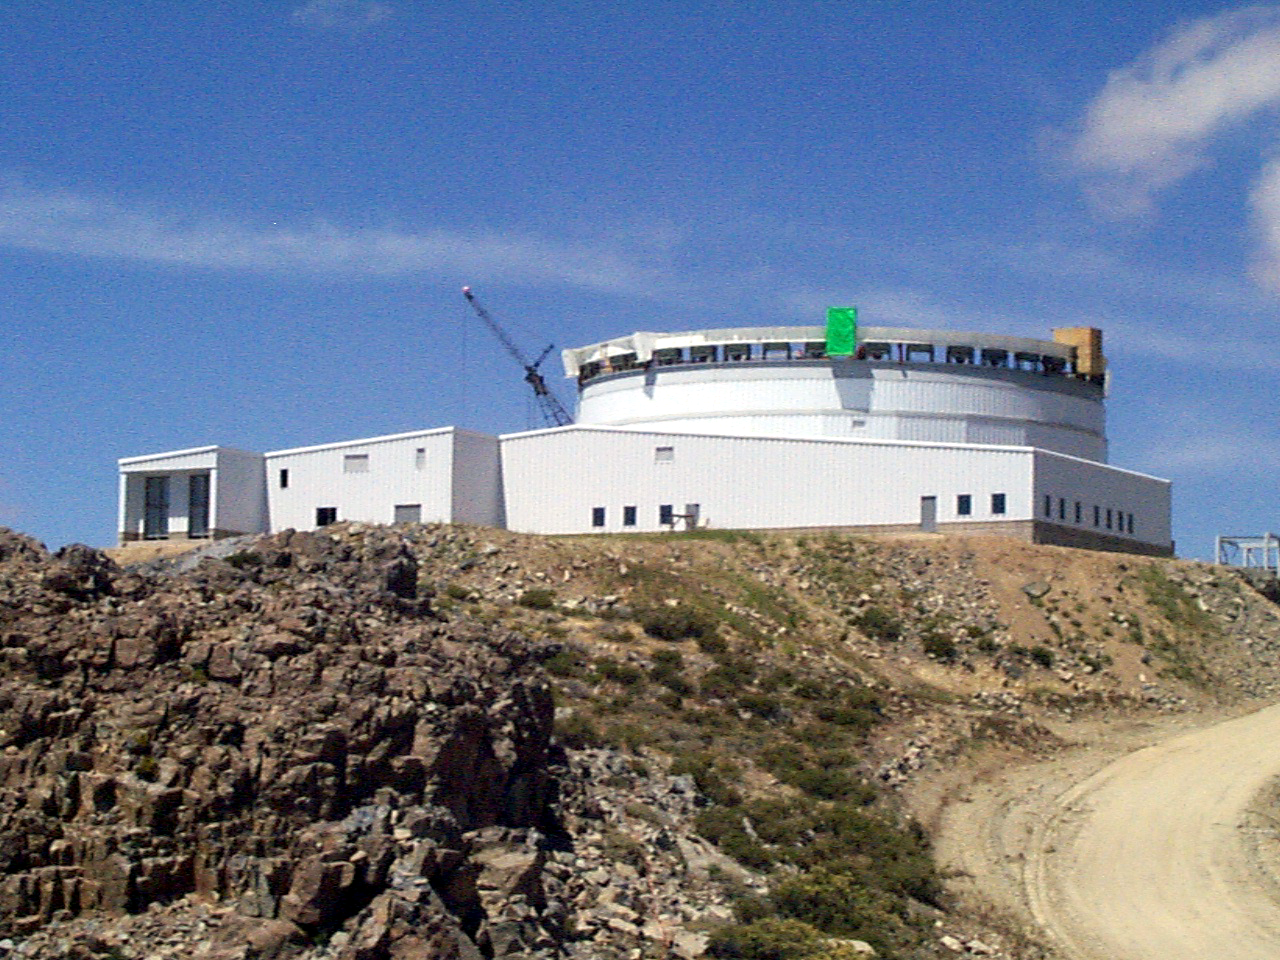

Gemini South, Cerro Pachon

Progress at the Chilean site at Cerro Pachon, January 14th, 1998. Taken by a digital camera on-site.

Credit: NOIRLab/NSF/AURA